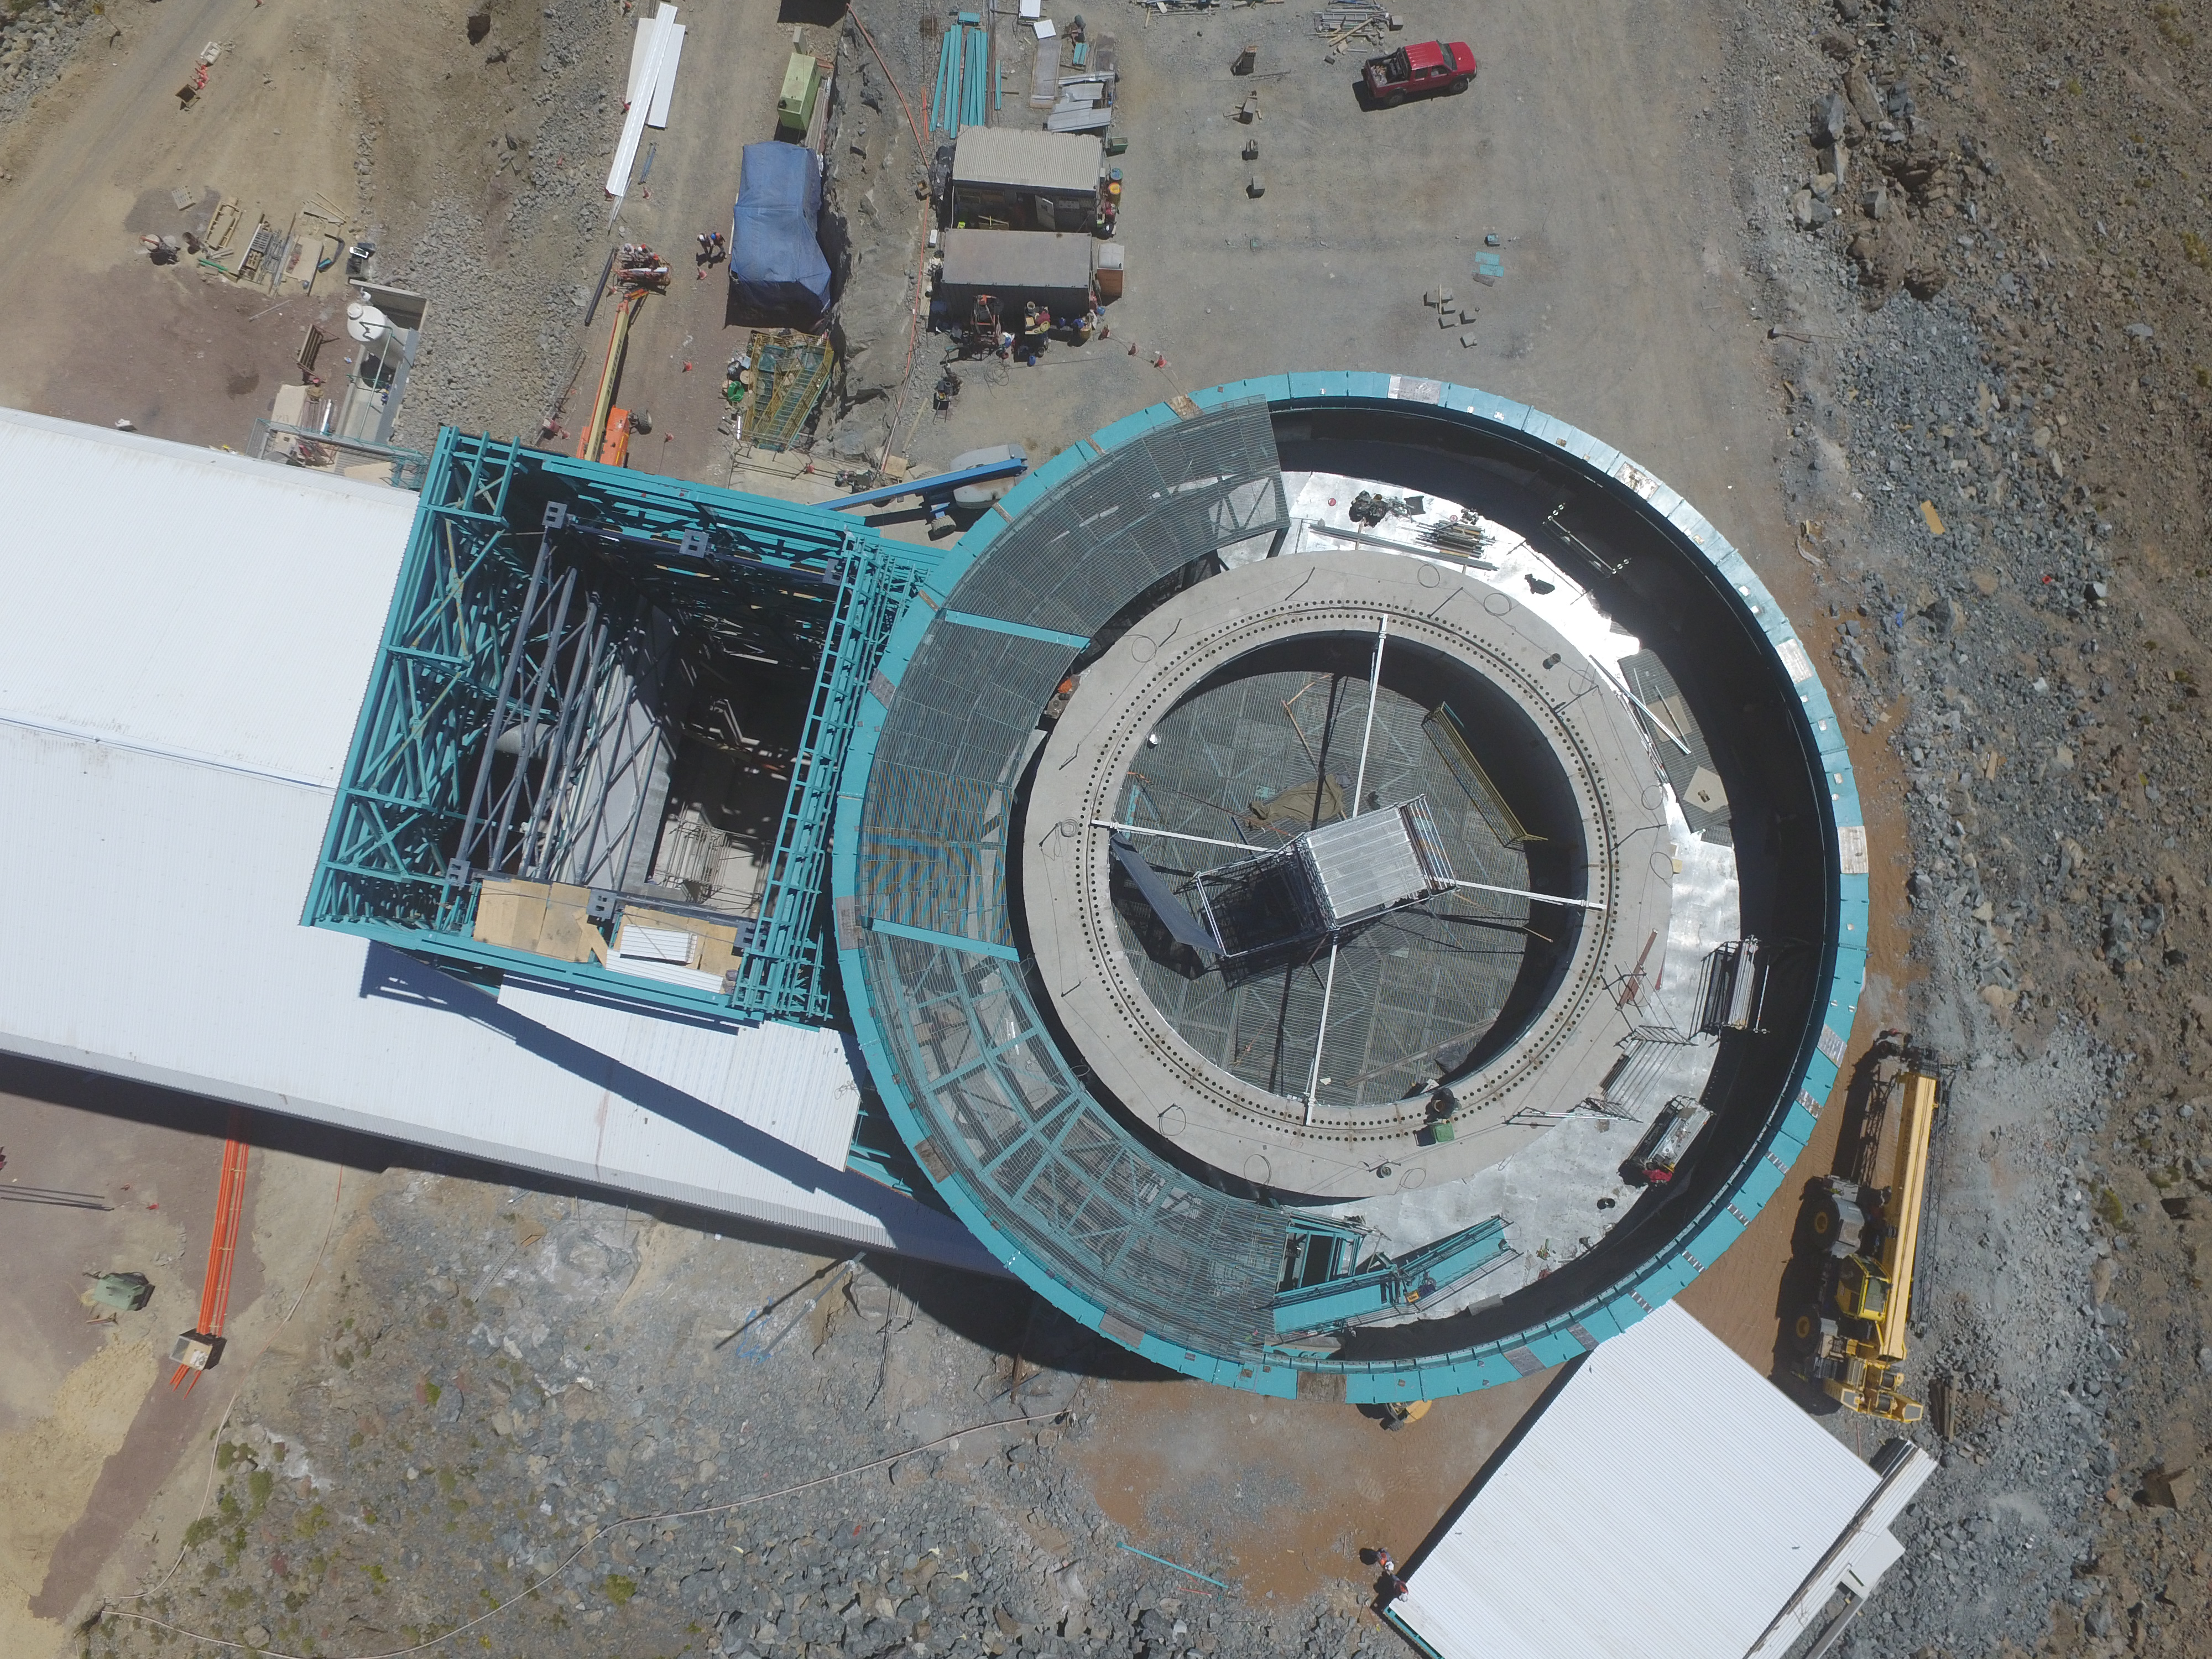

Drone Photo of LSST Facility and Environs December 2017

LSST Assembly Integration Verification (AIV) Manager Jacques Sebag submitted these aerial drone photos of the LSST facility, taken on December 28. The photos were taken after the LSST team collaborated with subcontractor Besalco to move the facility mobile roof to the flat area located on the north side of the lower enclosure. Congratulations to all for this achievement at the end of 2017!

Credit: Rubin Observatory/NSF/AURA